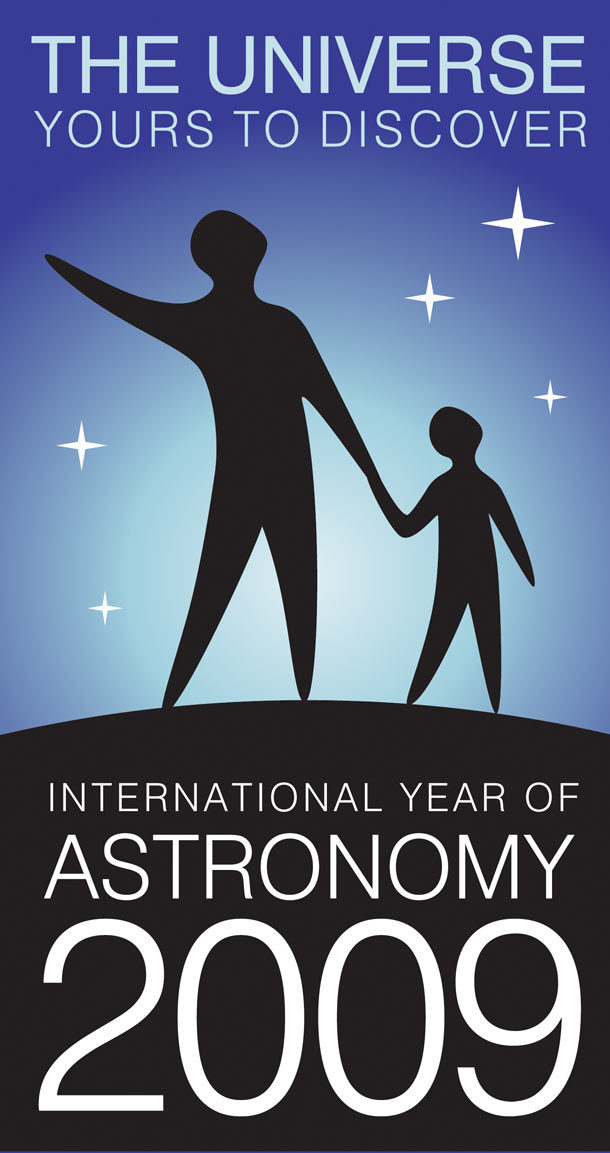

2009 to be the International Year of Astronomy

2009 International Year of Astronomy poster

Credit: ESO